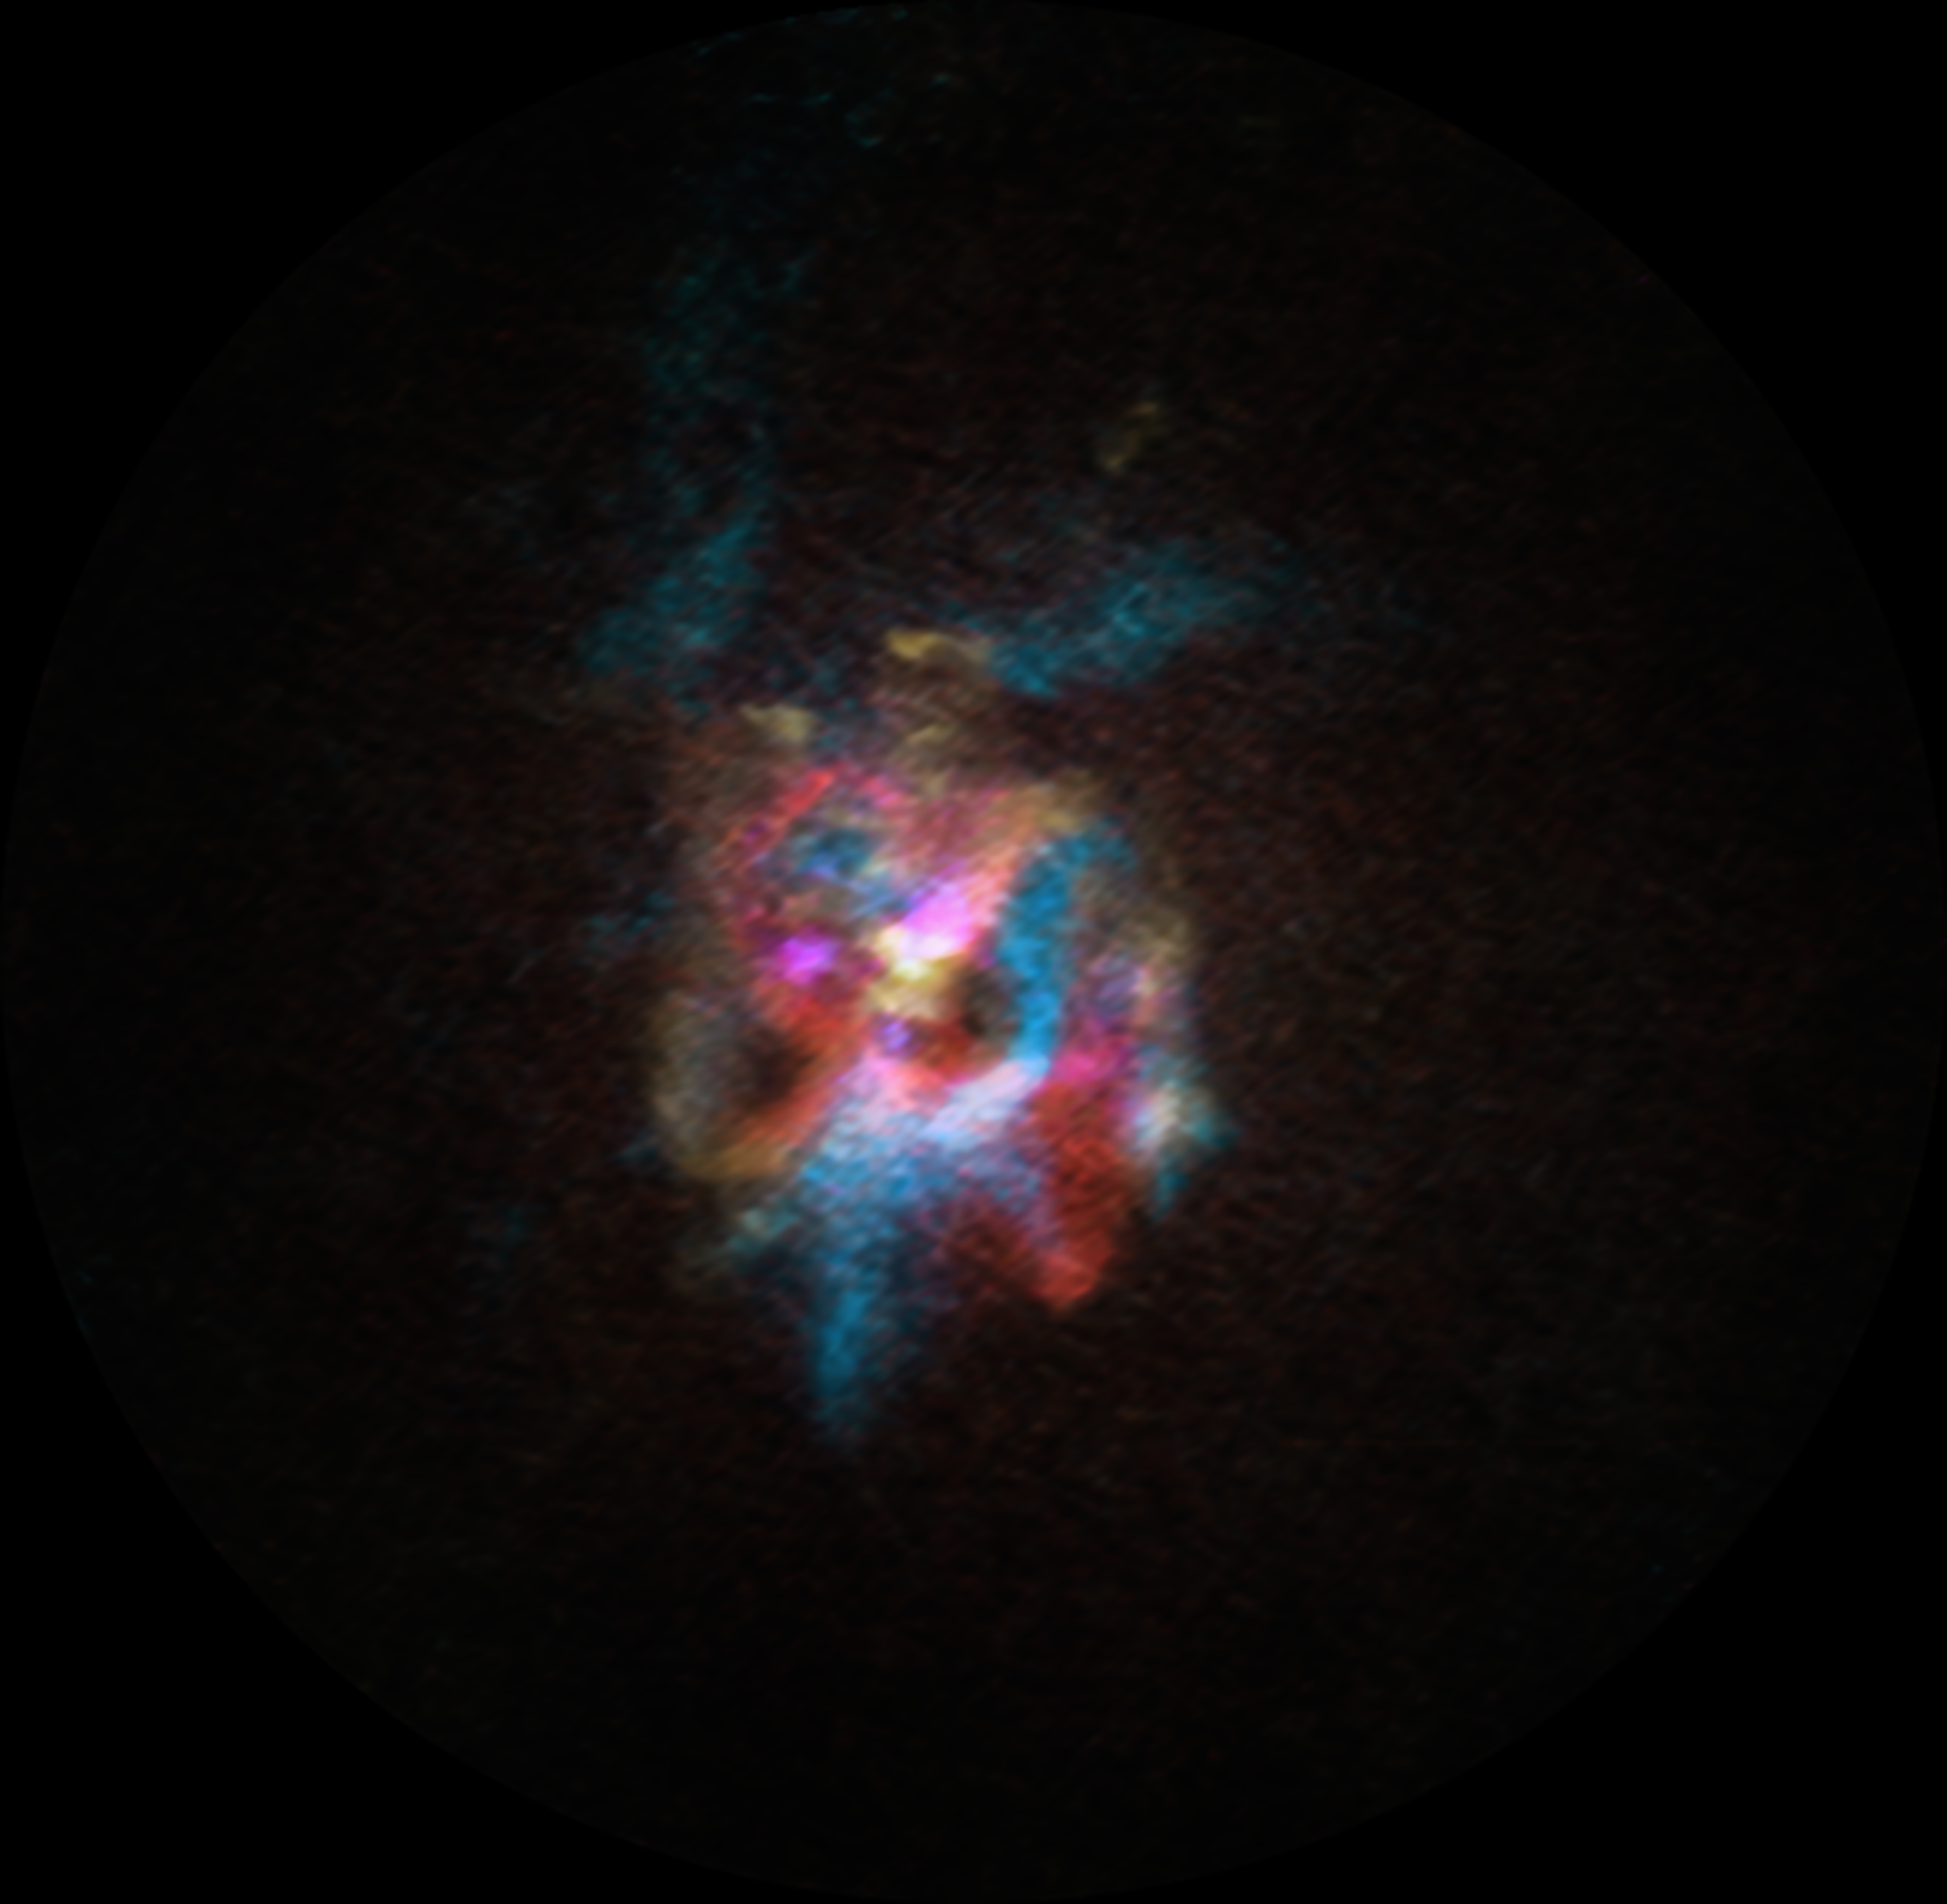

A unique supergiant star

Today’s Picture of the Week is reminiscent of the 3D images that you require flimsy paper red and cyan glasses to properly view. What we’re seeing in this photo is actually a red supergiant star expelling a cloud of gas and dust as it nears the end of its life. These nebulae are common around supergiant stars; however, this particular cloud presents an unexpected and considerable mystery for astronomers.

This is the largest cloud of ejected material to have been found around a supergiant star, at an enormous 1.4 light years across. Astronomers studied this star, Stephenson 2 DFK 52, with the Atacama Large Millimeter/submillimeter Array (ALMA) while studying other supergiants in its vicinity. DFK 52 is rather similar to Betelgeuse, another famous red supergiant, so they were expecting to see a similar cloud around it. However, if DFK 52 was as close to us as Betelgeuse is, the cocoon around it would be as wide in the sky as a third of a full Moon.

These new ALMA observations allow astronomers to measure how much material surrounds the star and how fast it is moving. The parts that are moving towards us are highlighted in blue, and the sections that are moving away, in red. The data show that about 4000 years ago the star went through an episode of extreme mass shedding, and then slowed down to its current rate, more similar to that of Betelgeuse. DFK 52 is estimated to be 10-15 times more massive than the Sun, and by now it has already lost 5-10% of its mass.

It’s still a mystery as to how the star managed to expel so much material in such a short timeframe. Could it be an odd interaction with a companion star? Why is the shape of the cloud so unusually complex? Are there more supergiants like this out there? Deciphering why DFK 52 has already shed so much material will help astronomers understand how it will meet its end: a supernova explosion sometime in the next million years.

Credit: ALMA(ESO/NAOJ/NRAO)/M. Siebert et al.